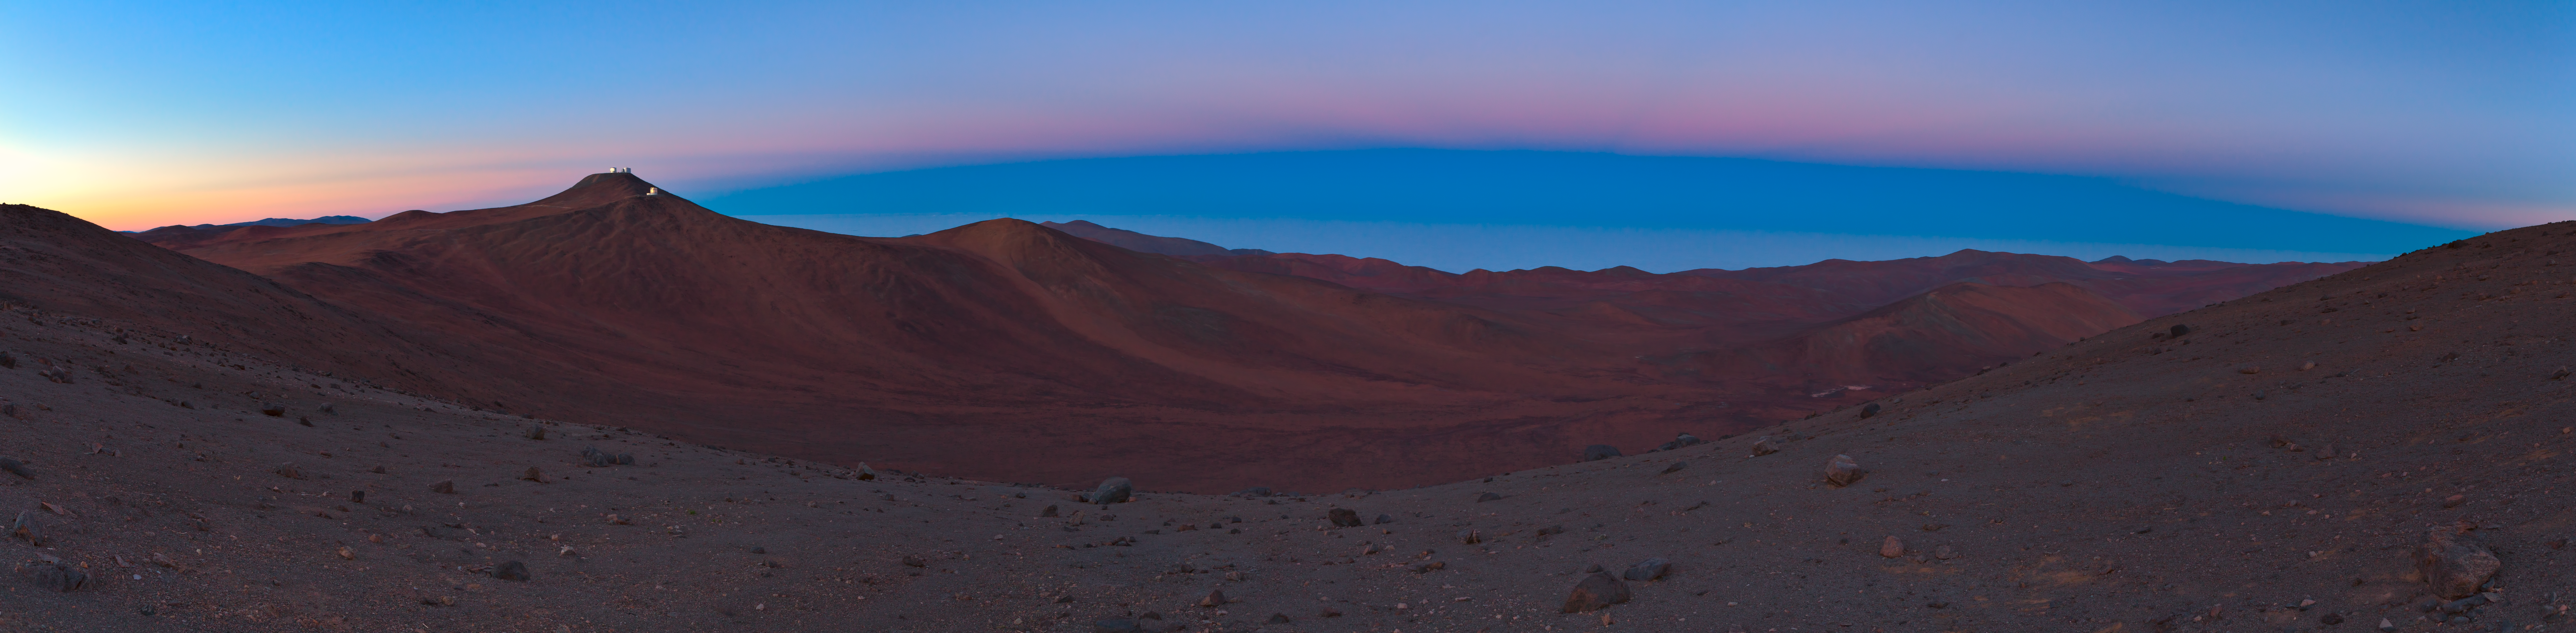

Earth shadows over Paranal

Panorama of the Earth shadow sweeping over ESO's Paranal observatory.

Credit: ESO/B. Tafreshi (twanight.org)